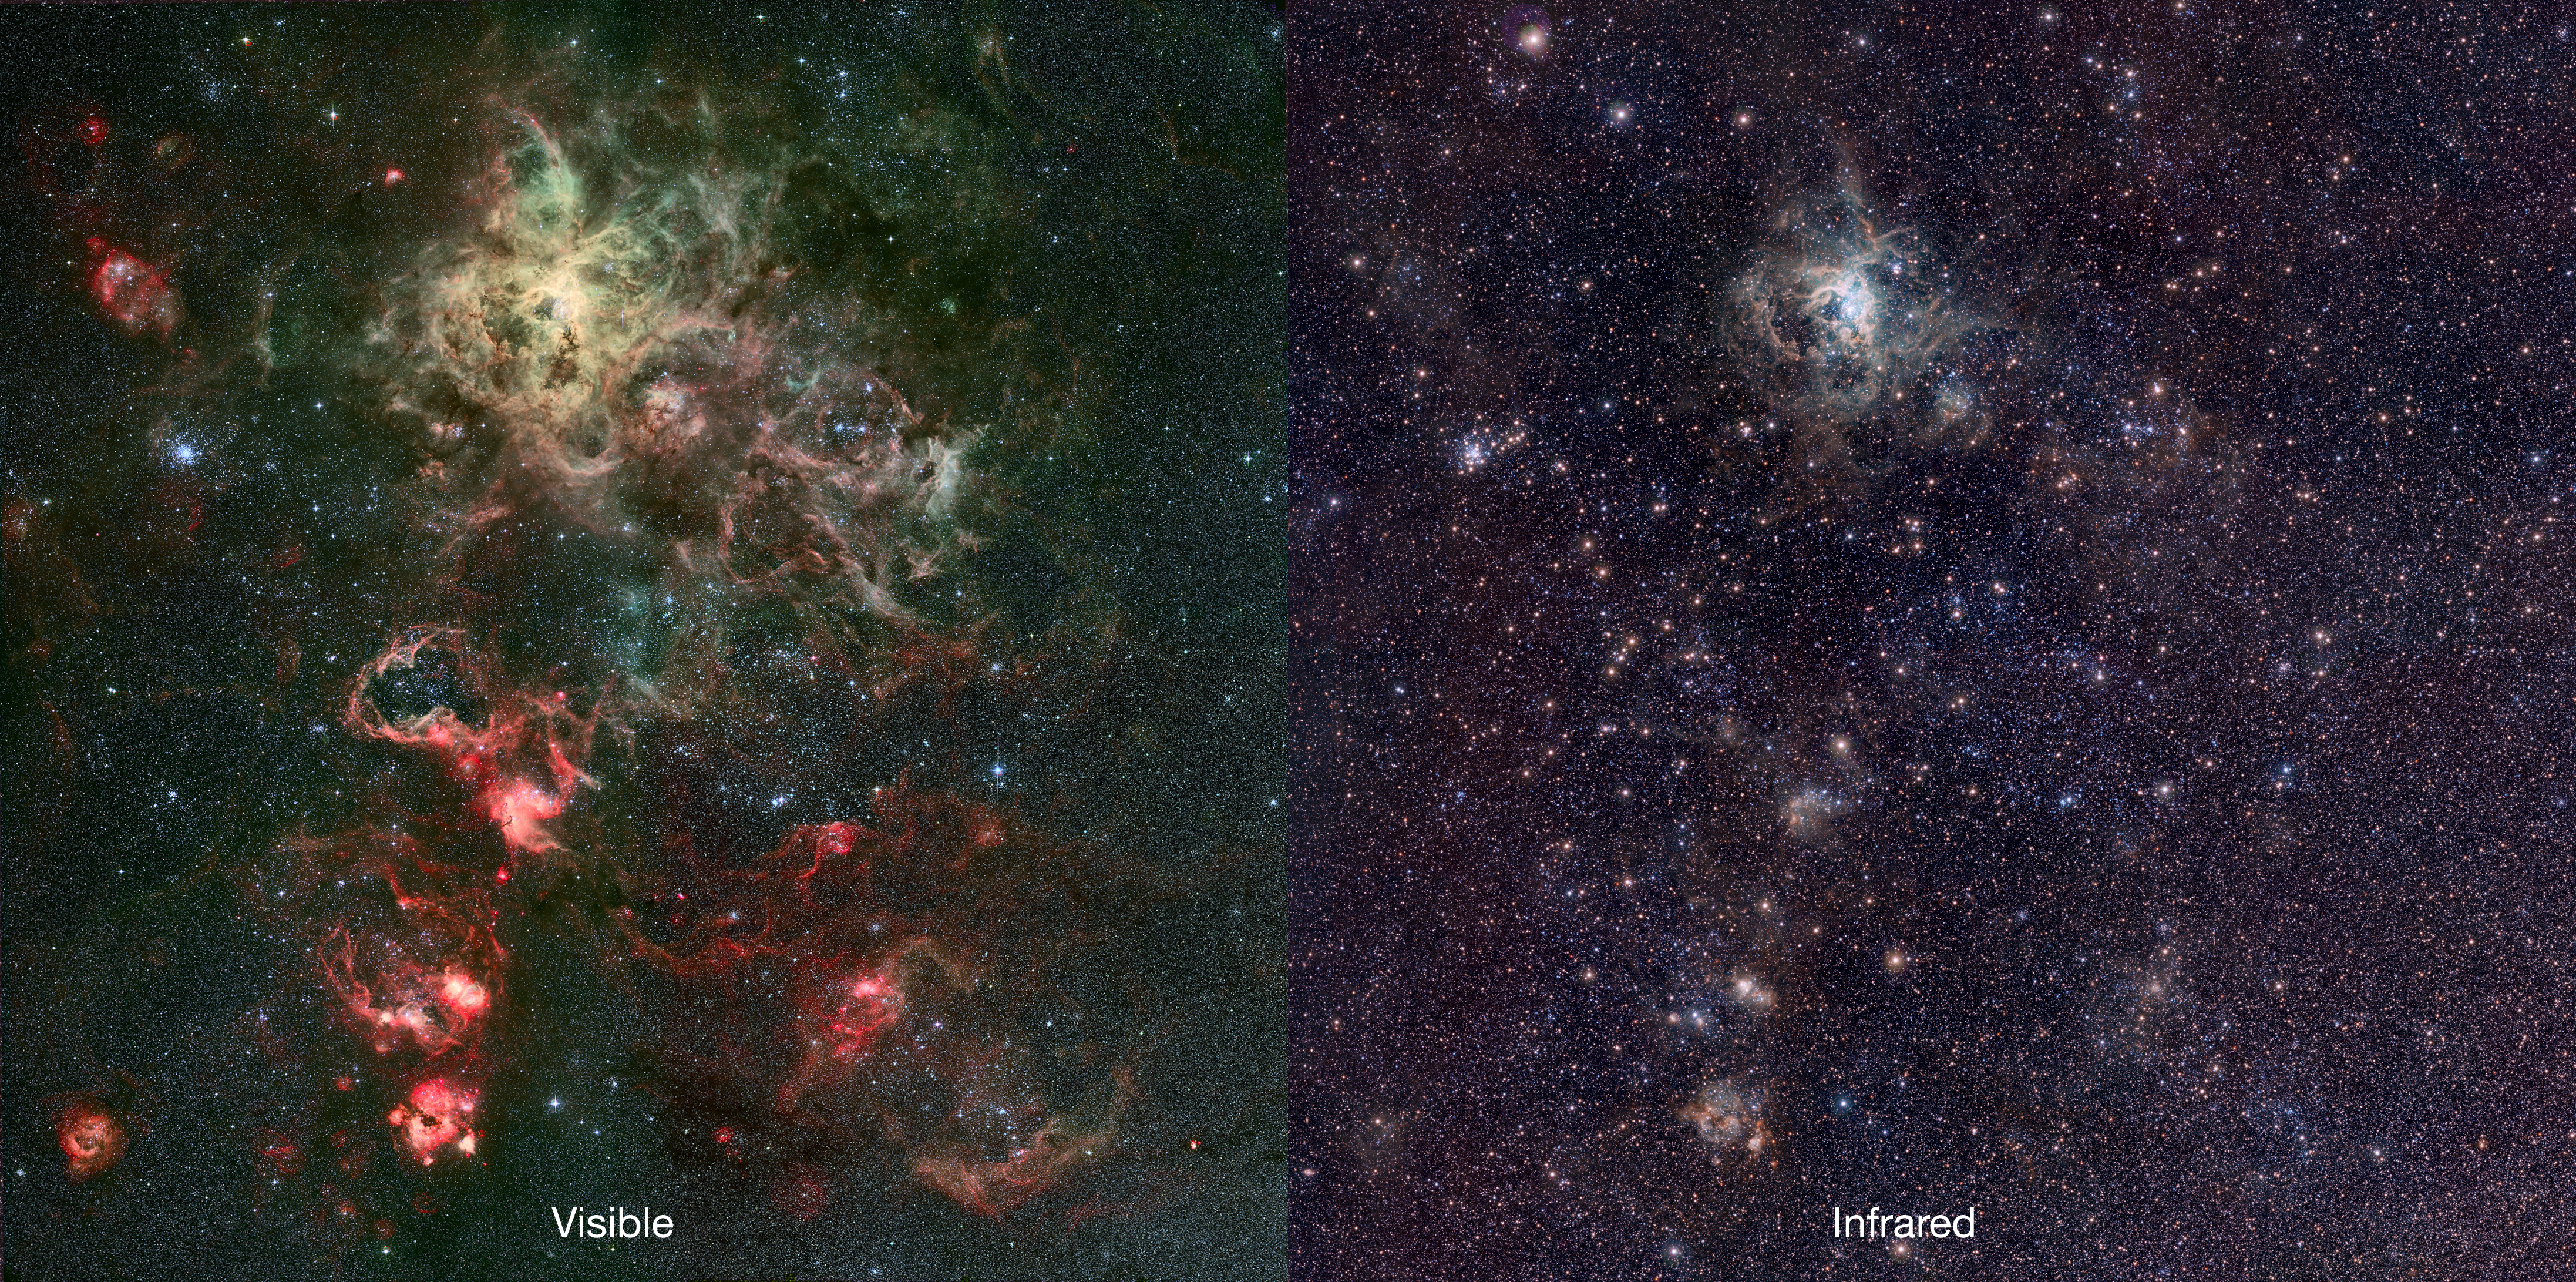

Infrared/visible comparison of the VISTA Tarantula Nebula image

The left-hand panel shows the region around the Tarantula Nebula in visible light. Most of the light from the spectacular clouds comes from hydrogen gas glowing under the fierce ultraviolet glare from the central hot young stars. This visible light image was obtained with Wide Field Imager on the MPG/ESO 2.2-metre telescope at ESO’s La Silla Observatory in Chile.

On the right VISTA’s new infrared view is shown. By observing in infrared light a subtly different view of the nebula is revealed. As the infrared wavelengths can pass through the obscuring clouds of interstellar dust more easily than visible light, the VISTA image reveals the stars at the centres of the nebulae more clearly.

Credit: ESO/M.-R. Cioni/VISTA Magellanic Cloud Survey. Acknowledgment: Cambridge Astronomical Survey Unit